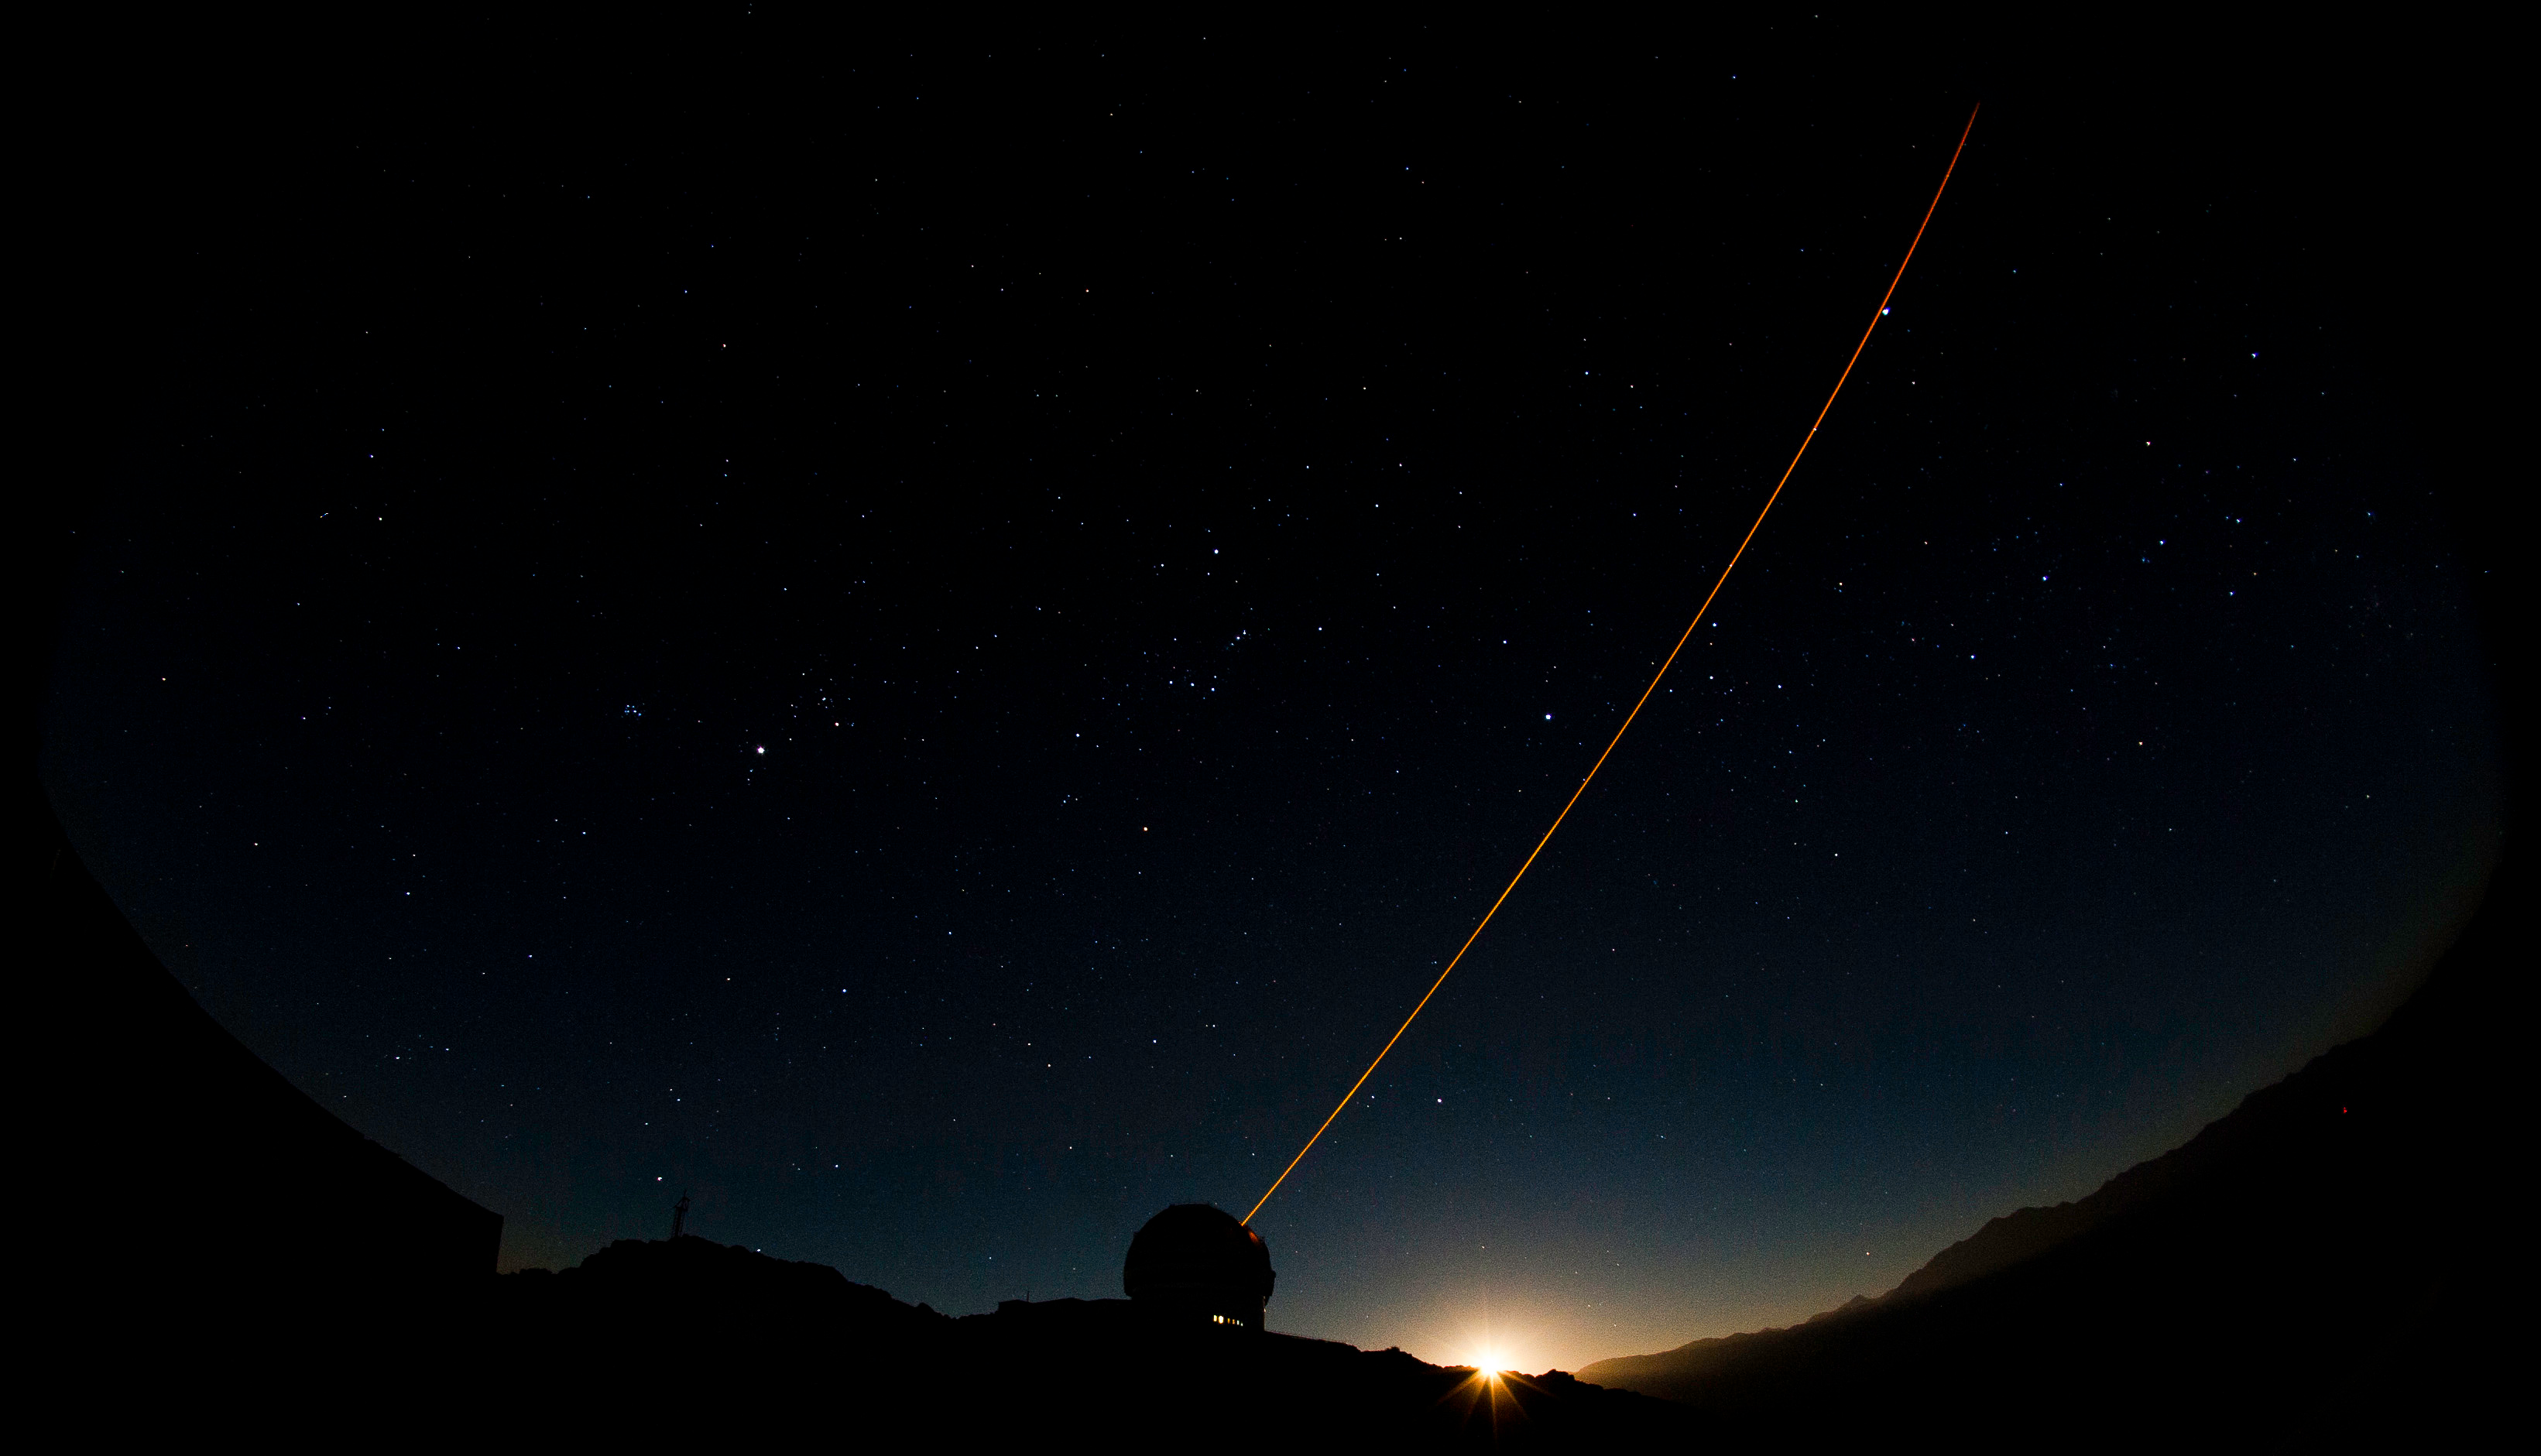

Next-Generation Adaptive Optics Brings Remarkable Details To Light In Stellar Nursery

Propagation of the Gemini South Laser. Gemini Images by Manuel Paredes.

Credit: Gemini Observatory/AURA